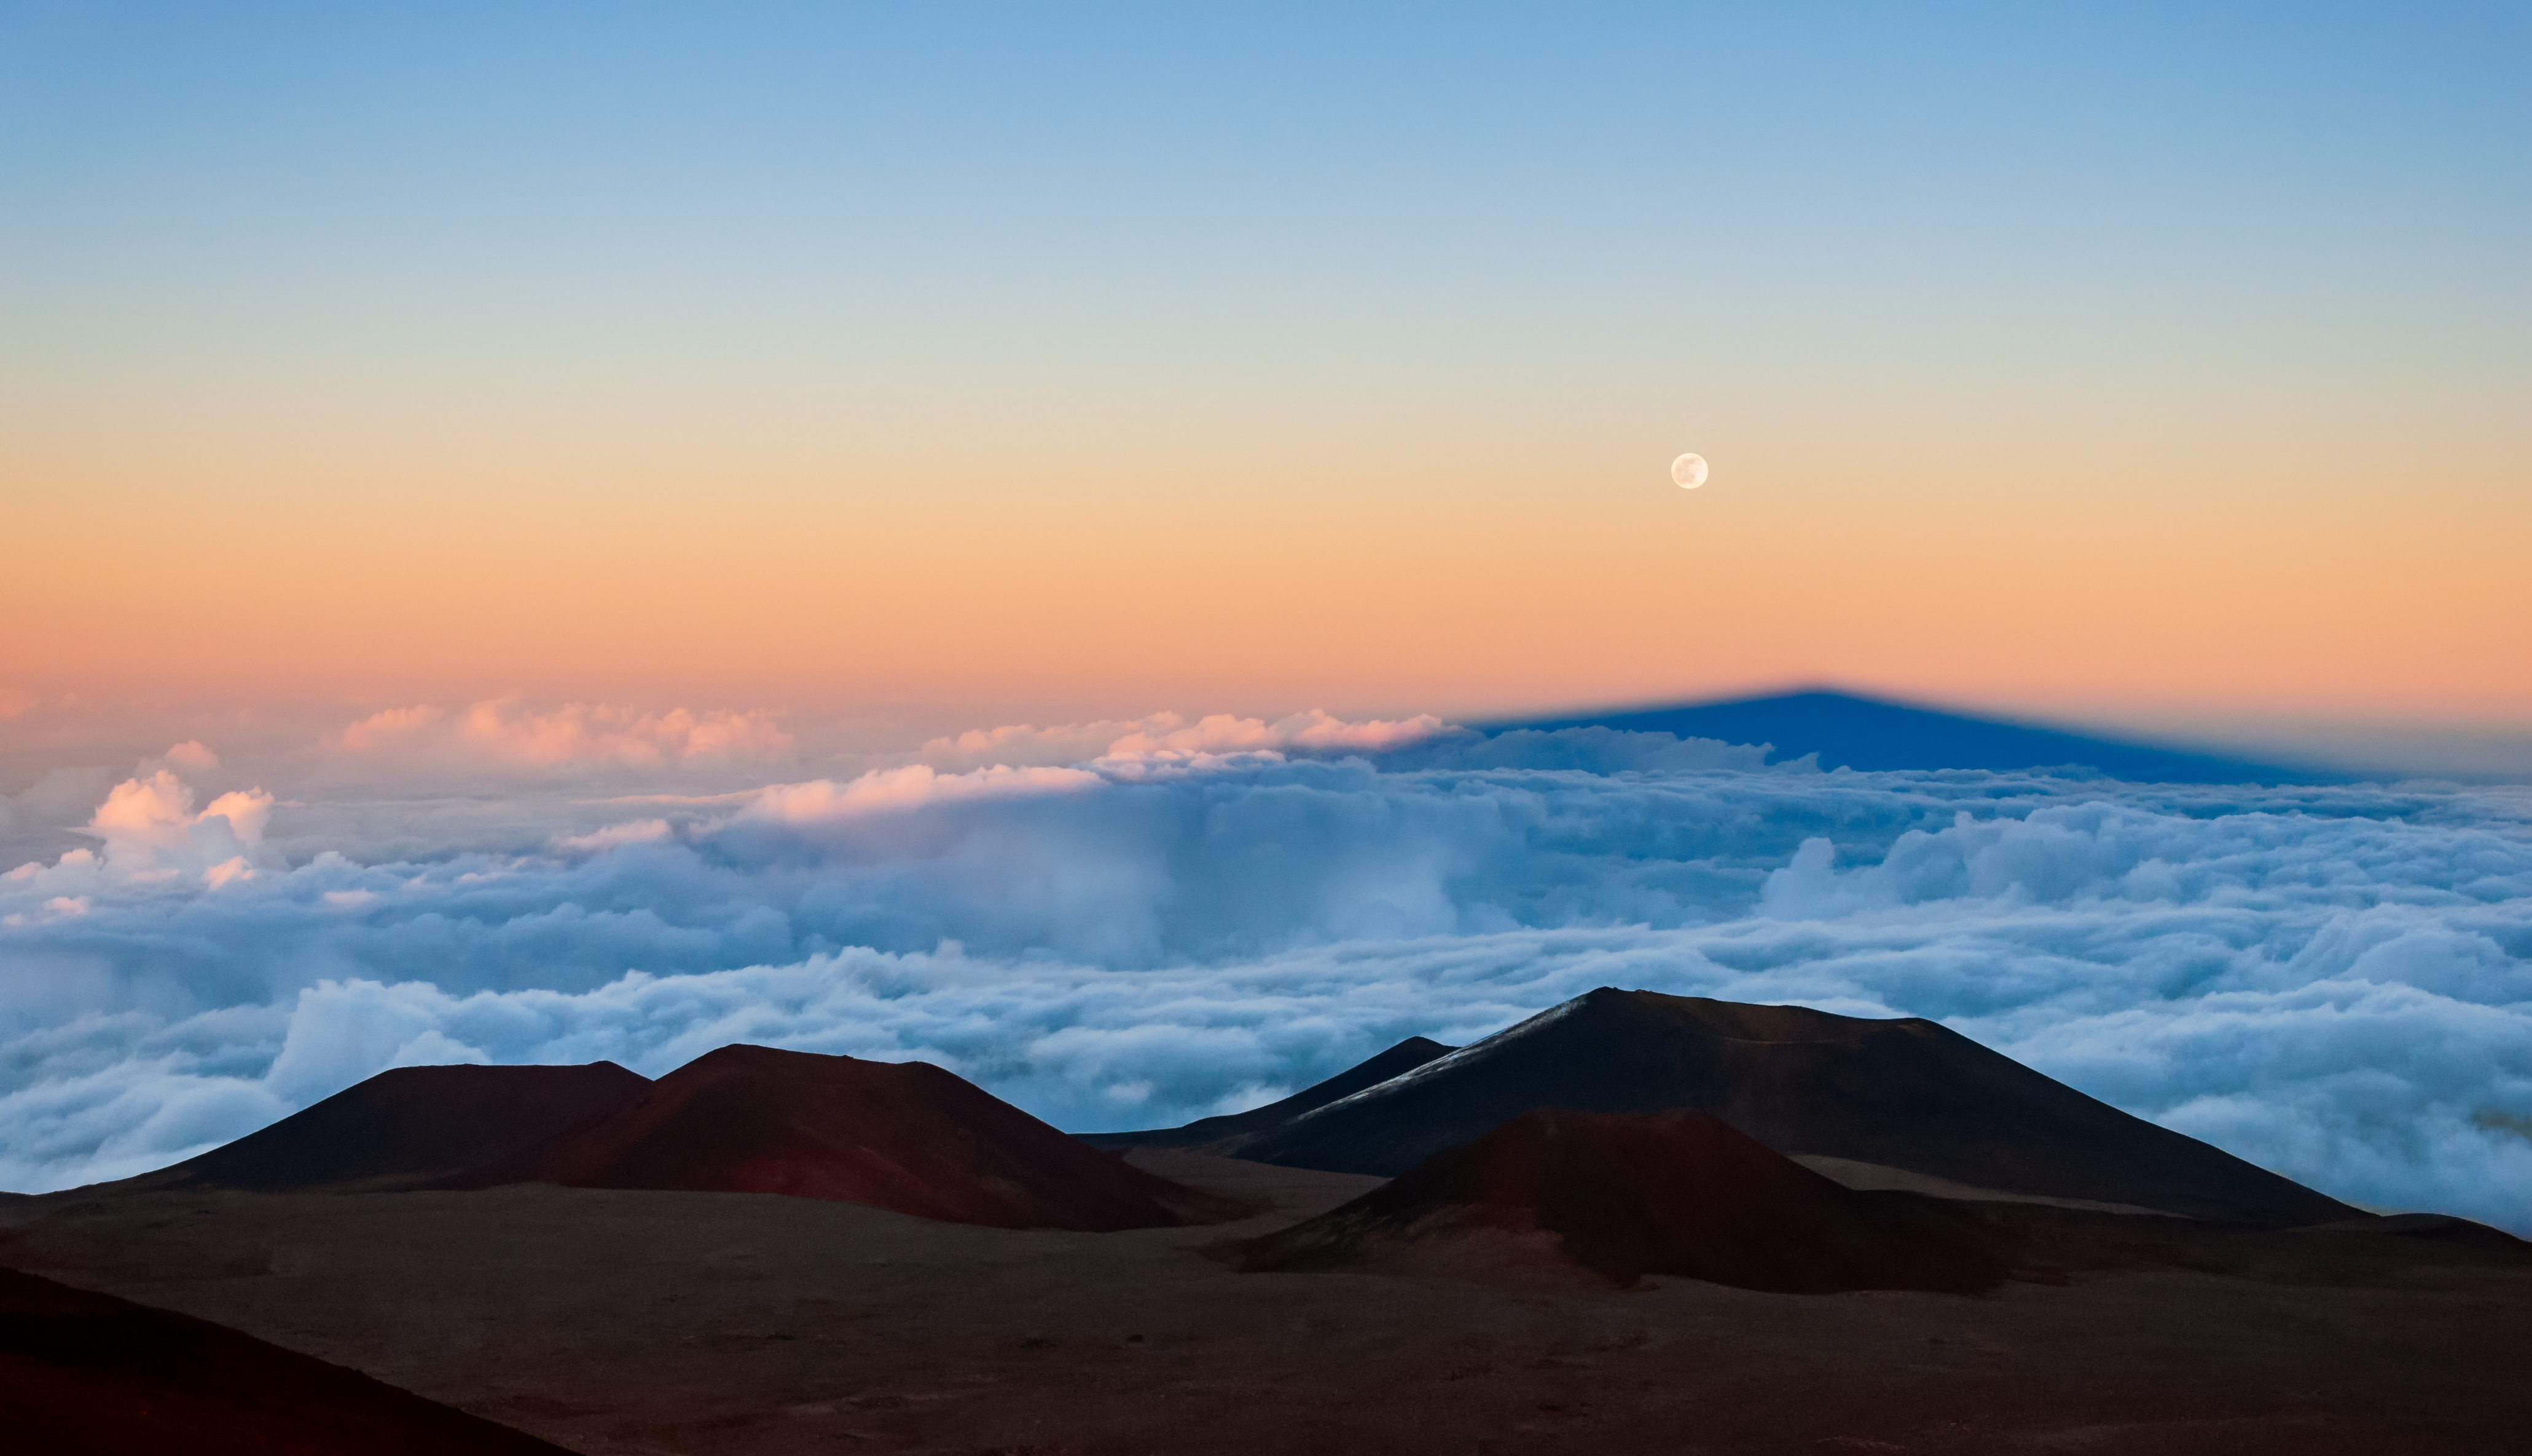

Moonrise over Maunakea

In this photo the full Moon can be seen rising over Maunakea. The dormant volcano is home to the Gemini North telescope, one half of the International Gemini Observatory, supported in part by the U.S. National Science Foundation and operated by NSF NOIRLab, and also a number of other observatories. The dark form below the Moon is the shadow of Maunakea. Because of an optical effect, the shadow appears triangular, even though Maunakea itself is not. The shadow of the volcano is simply so long that any irregularities blur into a rectangle, which tapers off into the distance before appearing to converge at a single point on the horizon, an effect caused by both the curvature of the Earth and the geometric perspective.

While the summit of Maunakea is very dry, the island of Hawai‘i is tropical and often cloudy because of the high humidity. The difference in altitude from the Pacific Ocean to the top of the Maunakea — about 4000 meters (14,000 feet) — creates an inversion layer in the atmosphere. Trapped, the thick clouds often obscure the landscape and seascape below, creating an unusual but amazing view from the mountaintop.

Credit: International Gemini Observatory/NOIRLab/AURA/NSF/J. Pollard